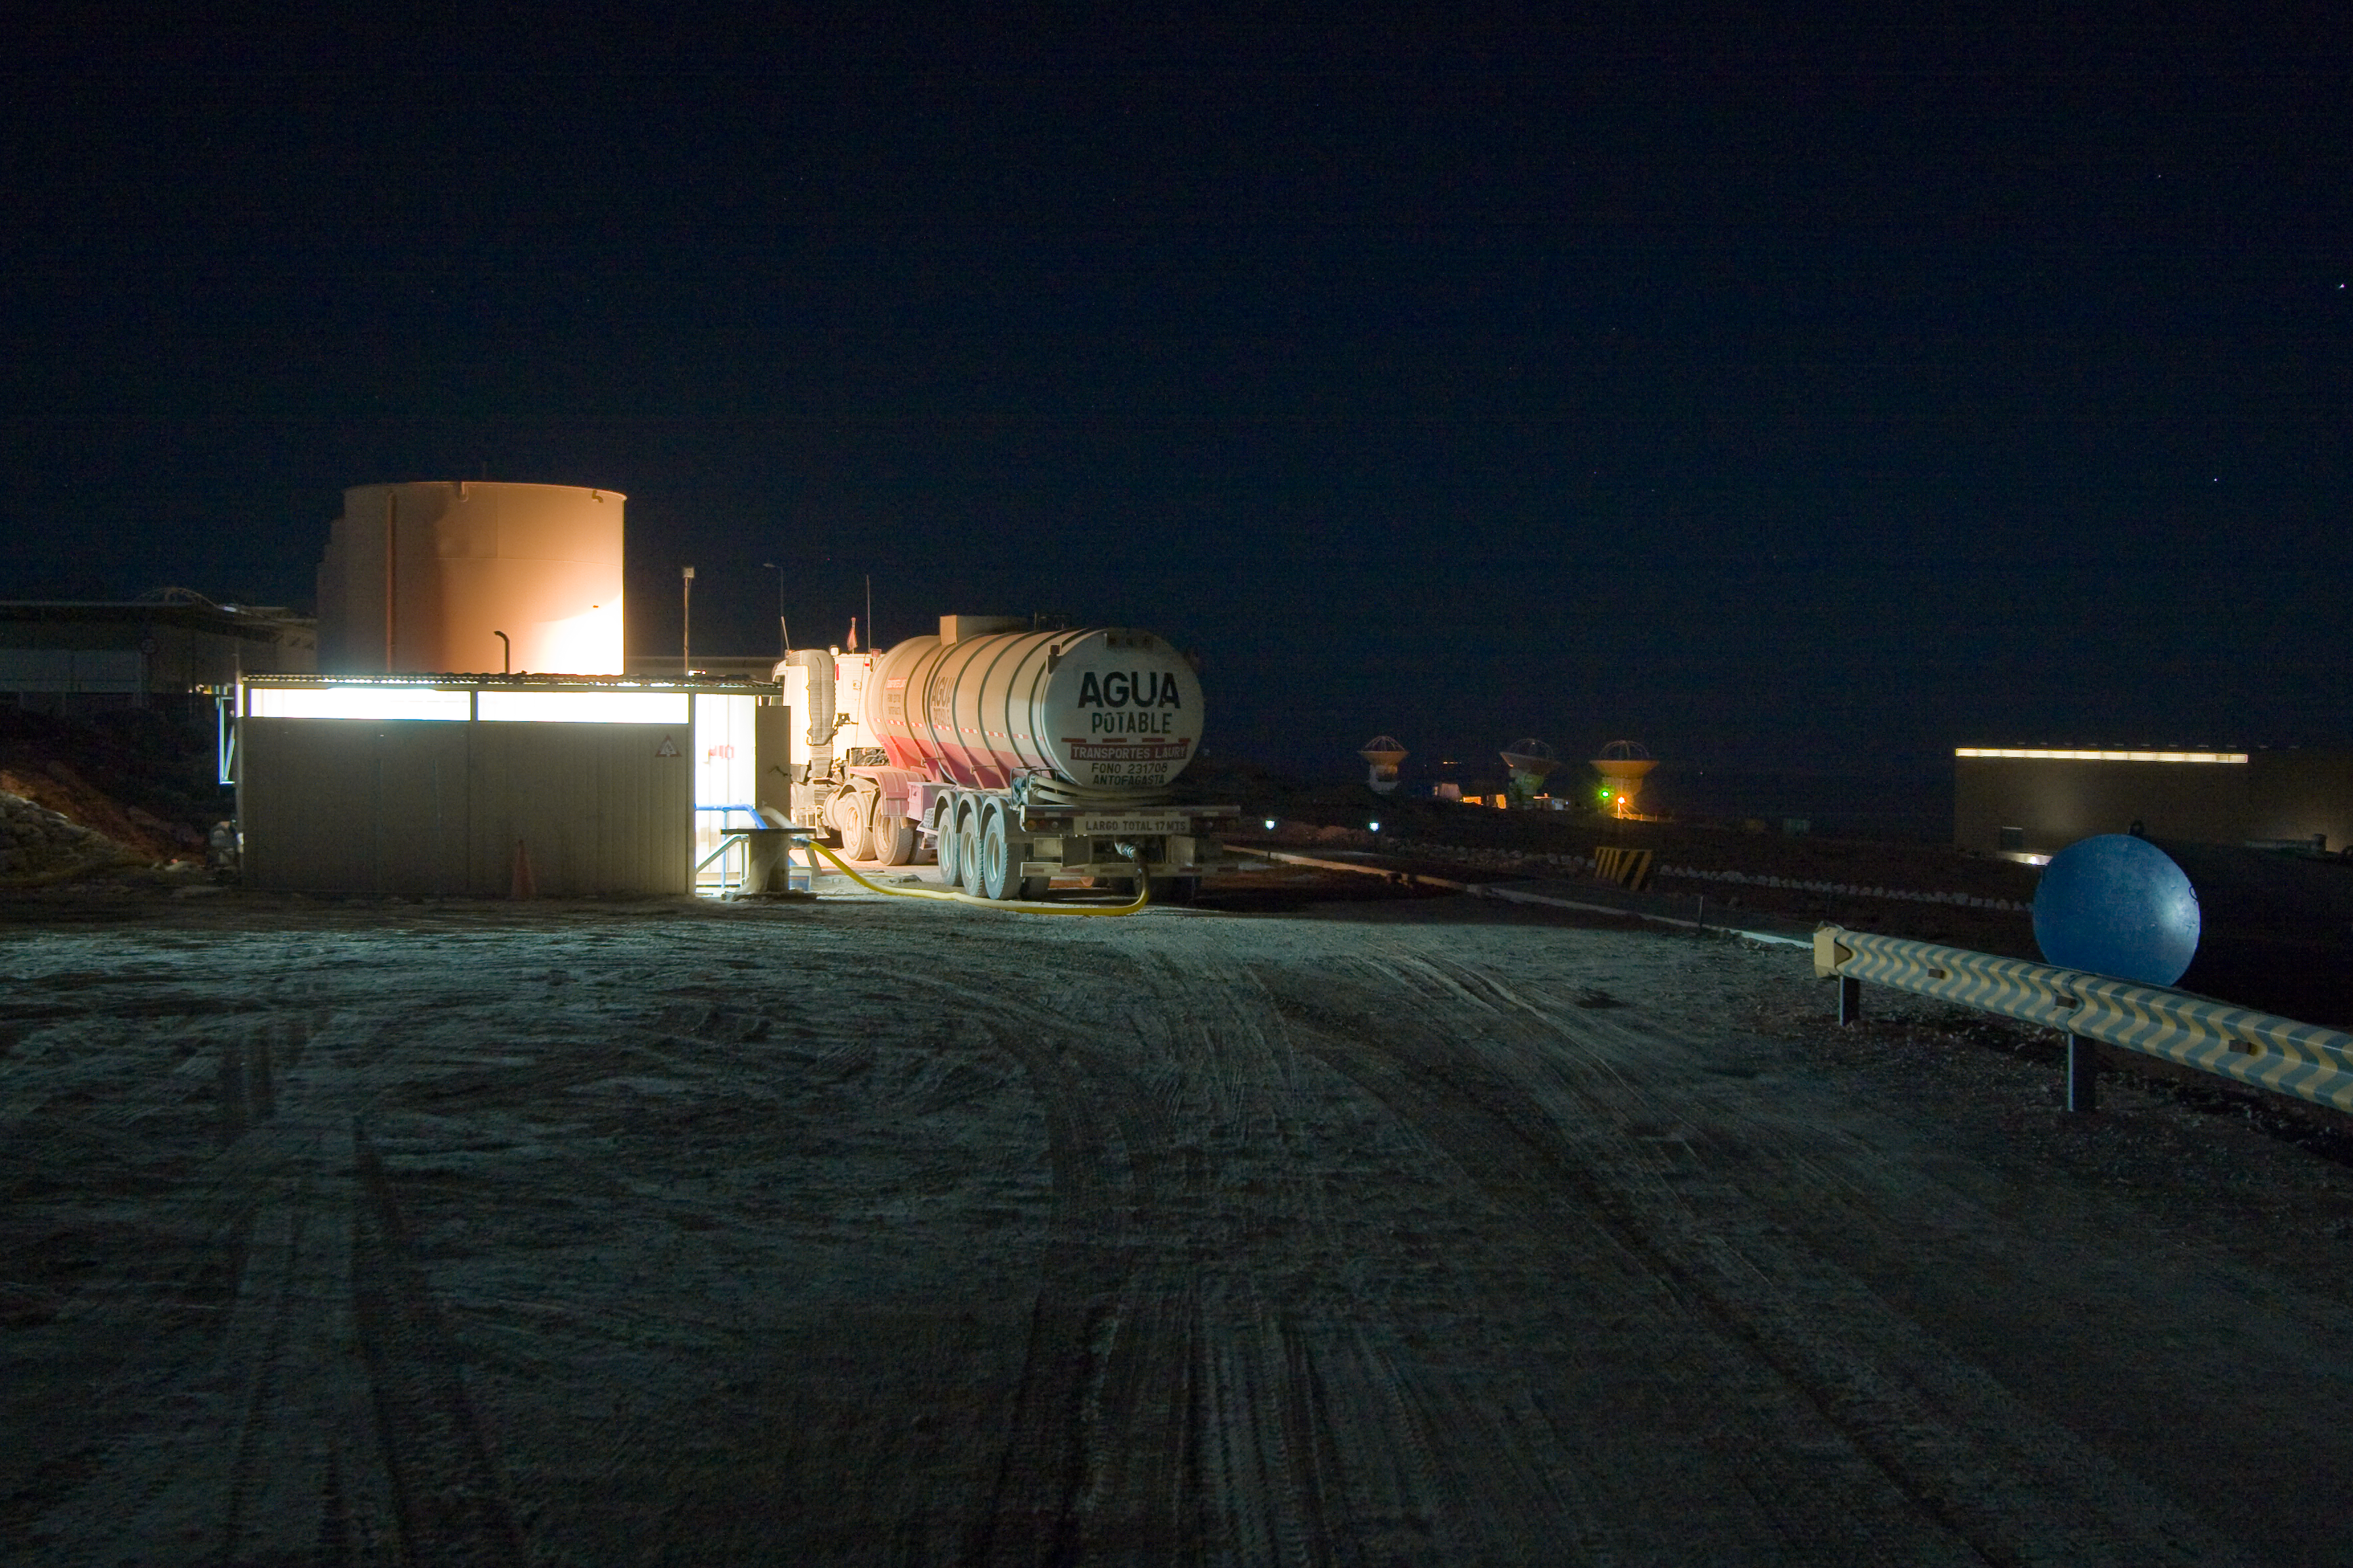

Drinking water delivery at the ALMA Operations Support Facility (OSF)

Drinking water delivery at the ALMA (Atacama Large Millimeter/submillimeter Array) Operations Support Facility (OSF). The OSF is 2900 m above sea level in the Chilean Andes. ALMA is the largest ground-based astronomy project in existence, and will be comprised of a giant array of 12-m submillimetre quality antennas, with baselines of several kilometres. An additional, compact array of 7-m and 12-m antennas will complement the main array. Construction of ALMA started in 2003 and will be completed in 2012. The ALMA project is an international collaboration between Europe, East Asia and North America in cooperation with the Republic of Chile.

Credit: H. Sommer/ALMA (ESO/NAOJ/NRAO)